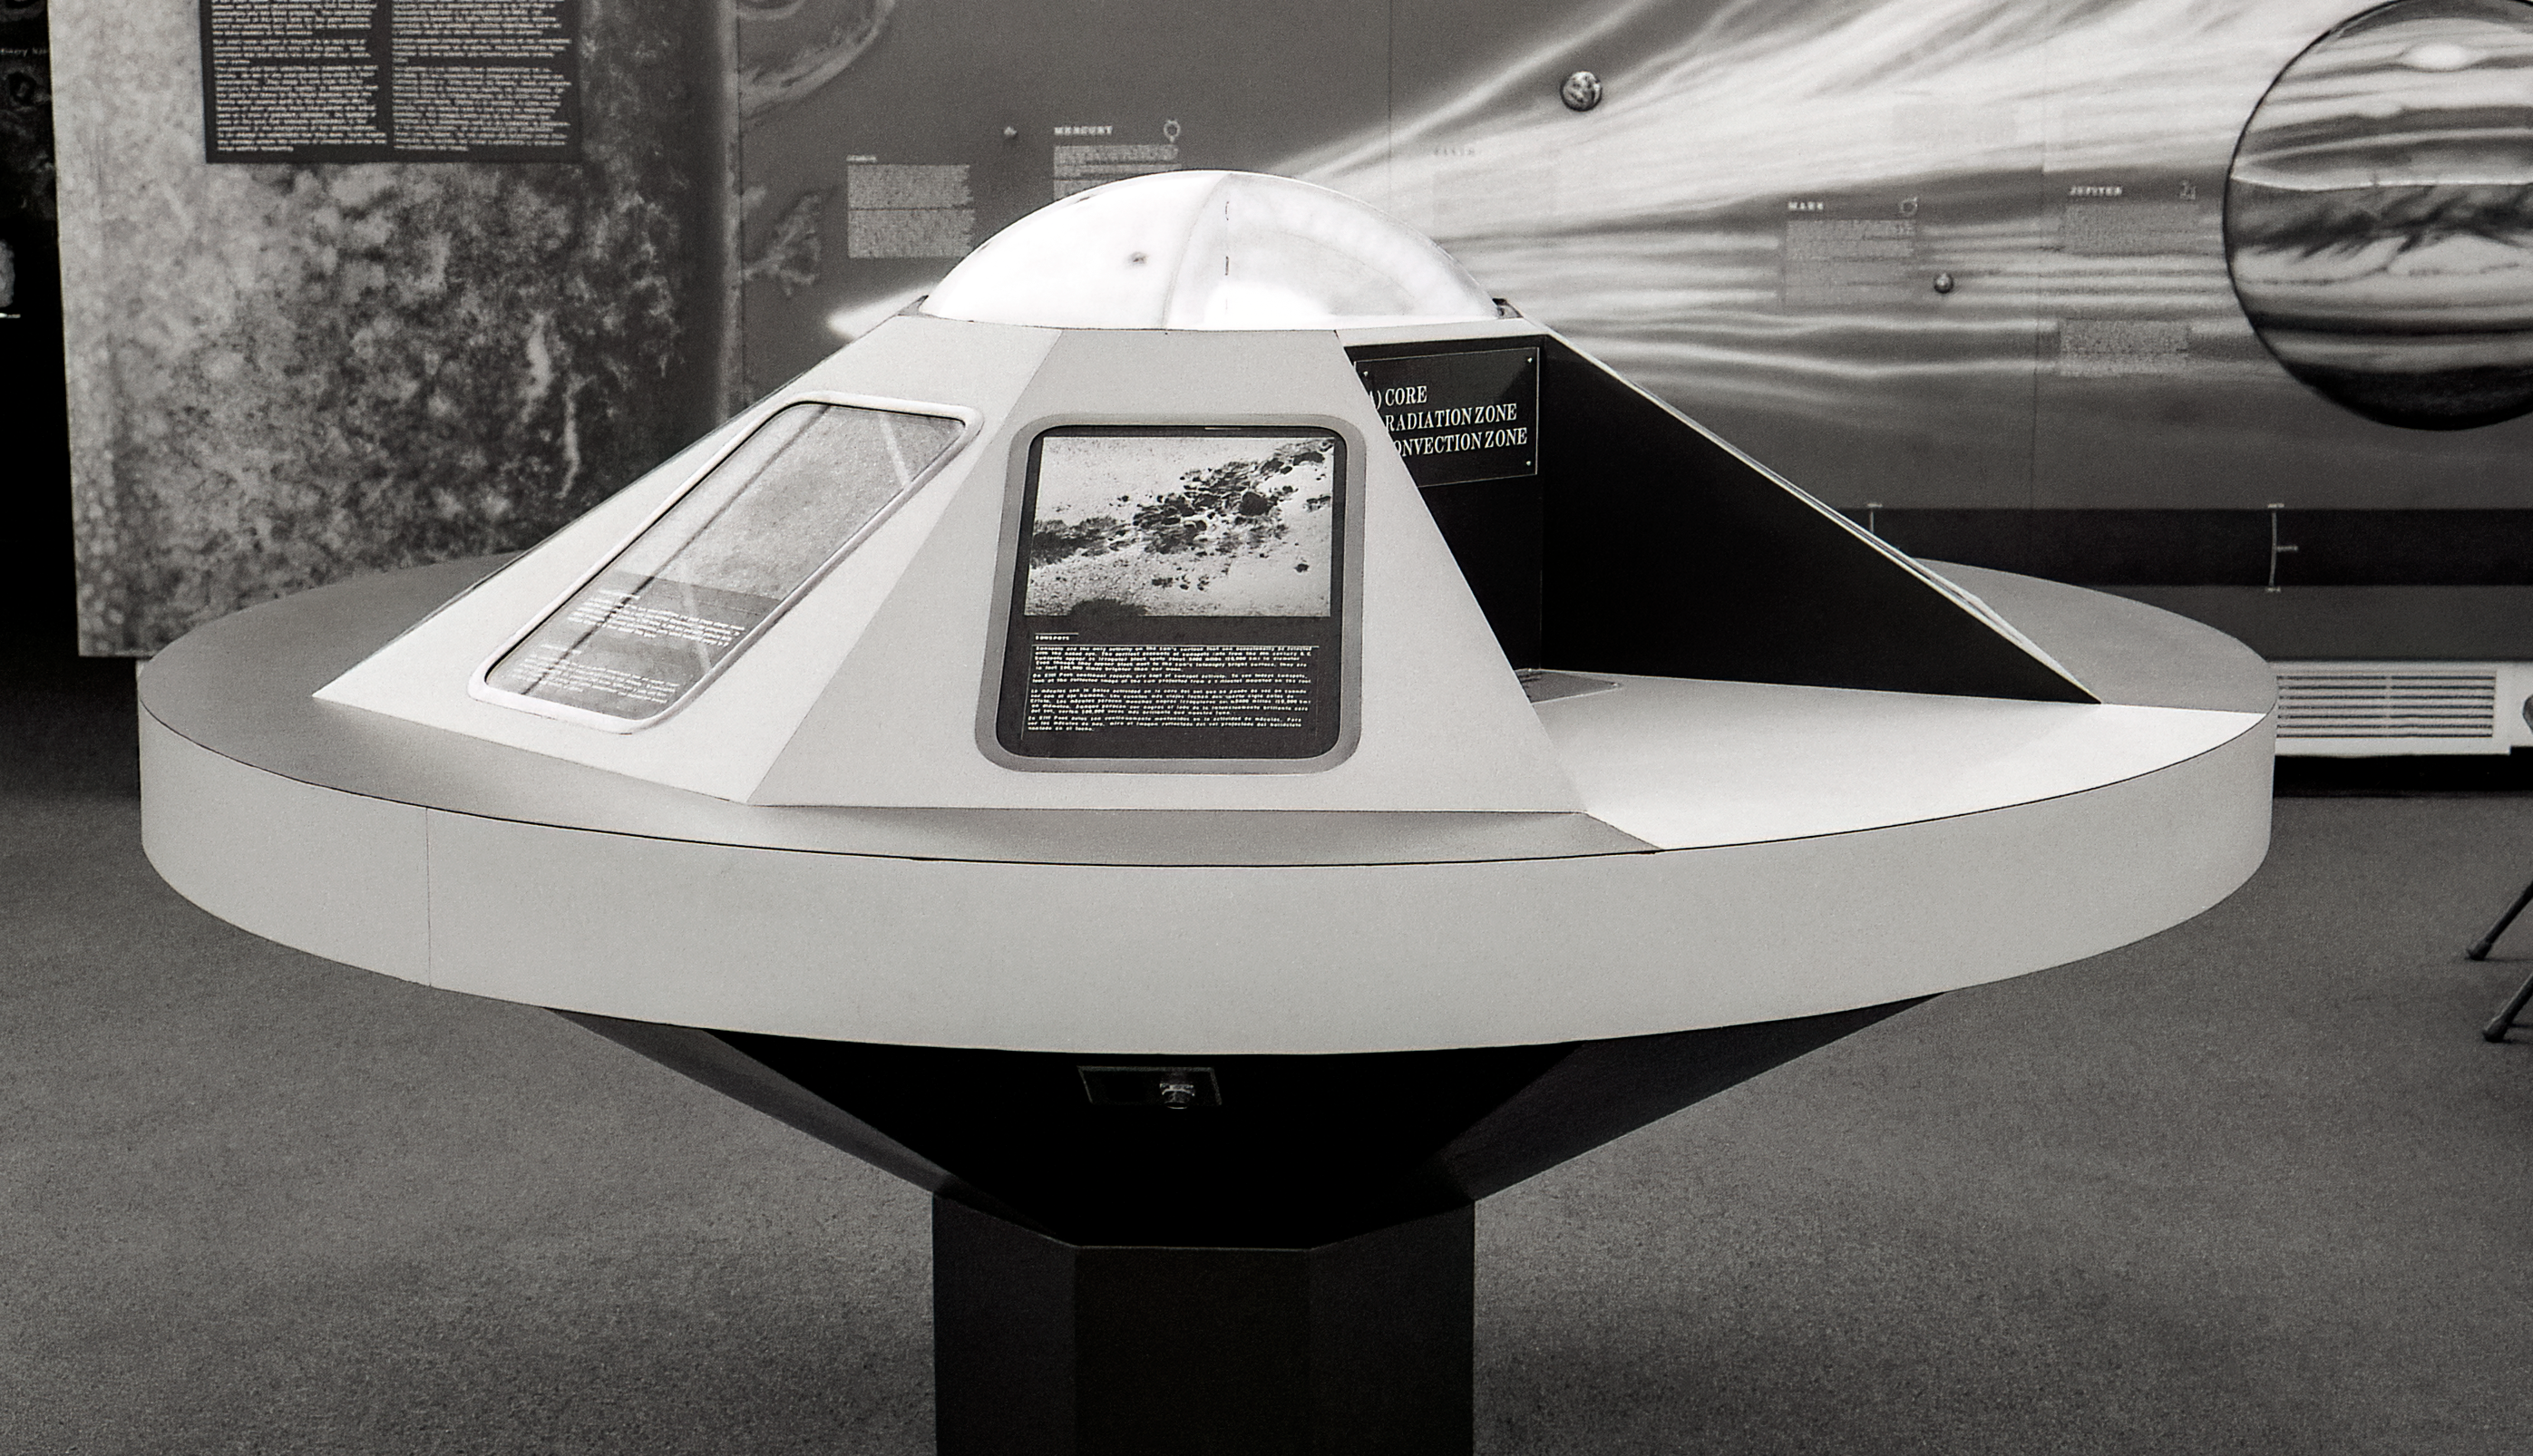

Kitt Peak Visitor Center Museum

Science exhibits inside the Kitt Peak Visitor Center Museum.

Credit: KPNO/NOIRLab/NSF/AURA